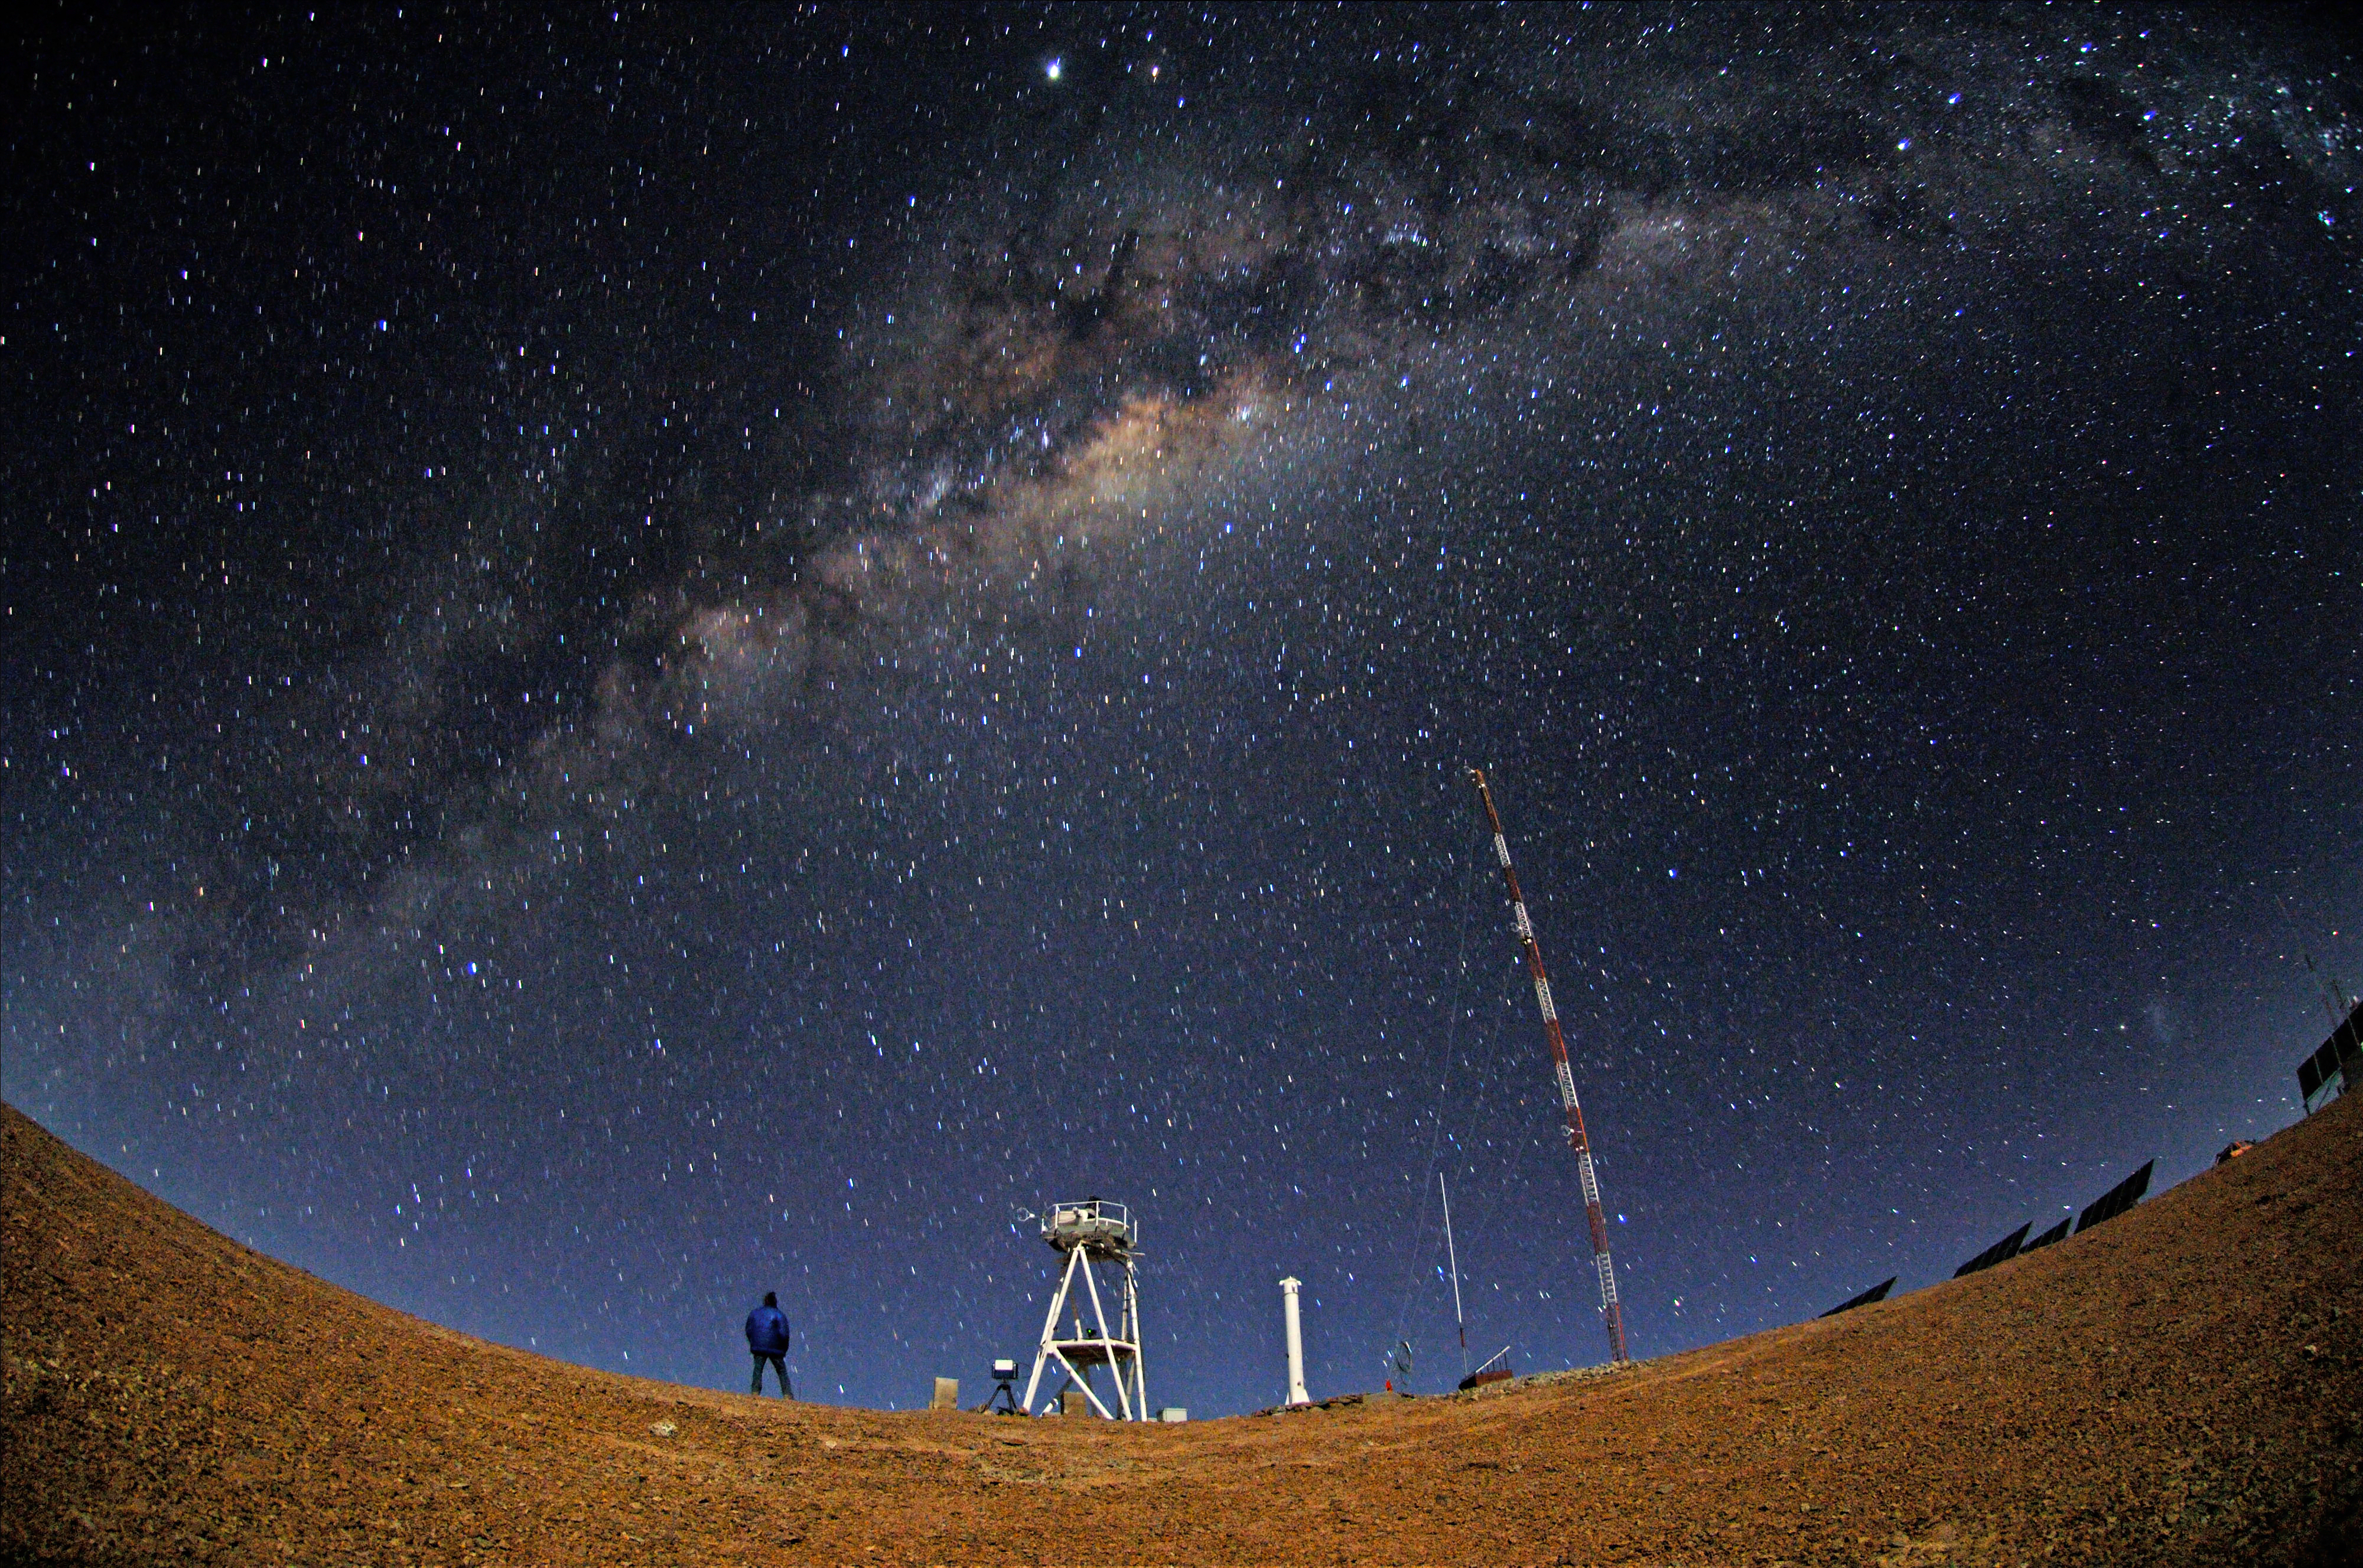

ELT site testing — Cerro Armazones by night

The Extremely Large Telescope (ELT) programme office has studied half a dozen potential sites for the future ELT observatory, which, with its 40-metre-class diameter, will be the world’s biggest eye on the sky. Various aspects need to be considered in the site selection process. Parameters taken into account are not restricted to ‘sky quality’, but include more general scientific aspects, as well as parameters essential for construction and operations (e.g. accessibility, water and power supply, political stability etc.).

The above picture shows a night impression of Cerro Armazones, a site located in Chile, not very far from the ESO Paranal Observatory, home to the flagship Very Large Telescope. On the ELT Site Selection Advisory Committee's final short list for the recommended site, Armazones is also the committee’s preferred site, because it has the best balance of sky quality across all aspects and can be operated in an integrated fashion with the existing Paranal Observatory.

Credit: ESO/S. Brunier